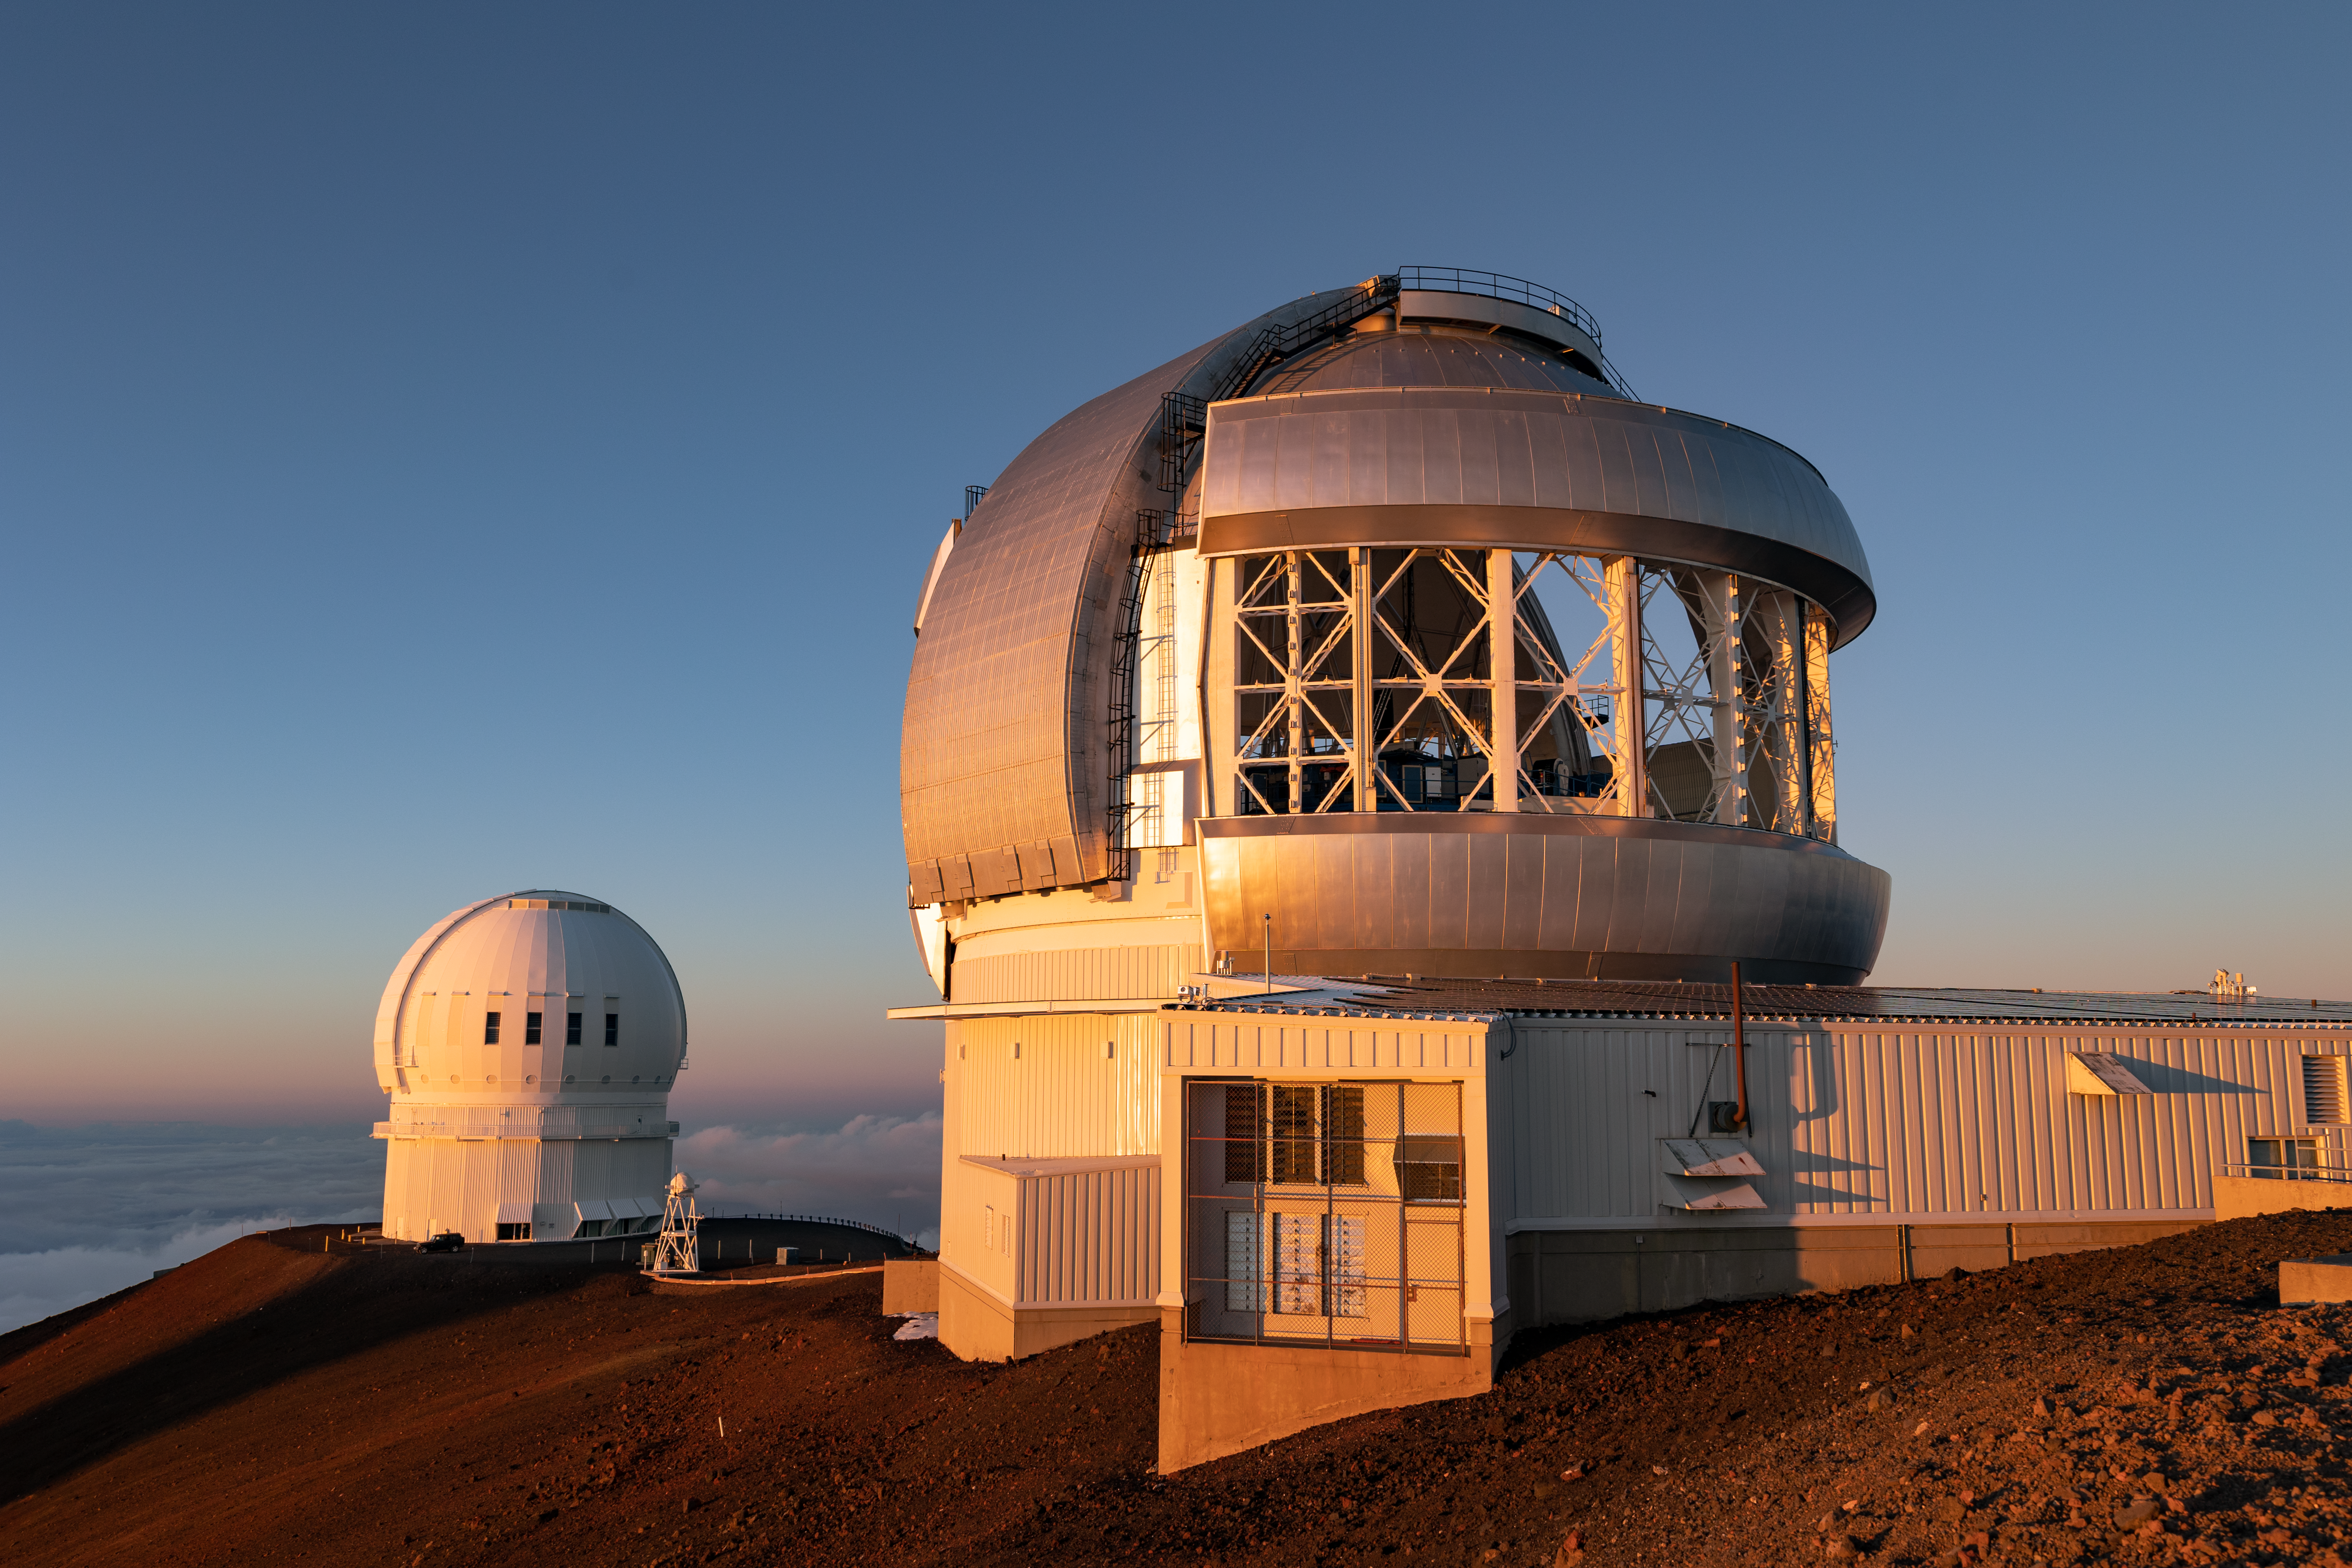

Gemini North Sunrise

The Gemini North telescope, located at Maunakea in Hawai'i, is seen here.

Credit: NOIRLab/AURA/NSF/ T. Slovinský